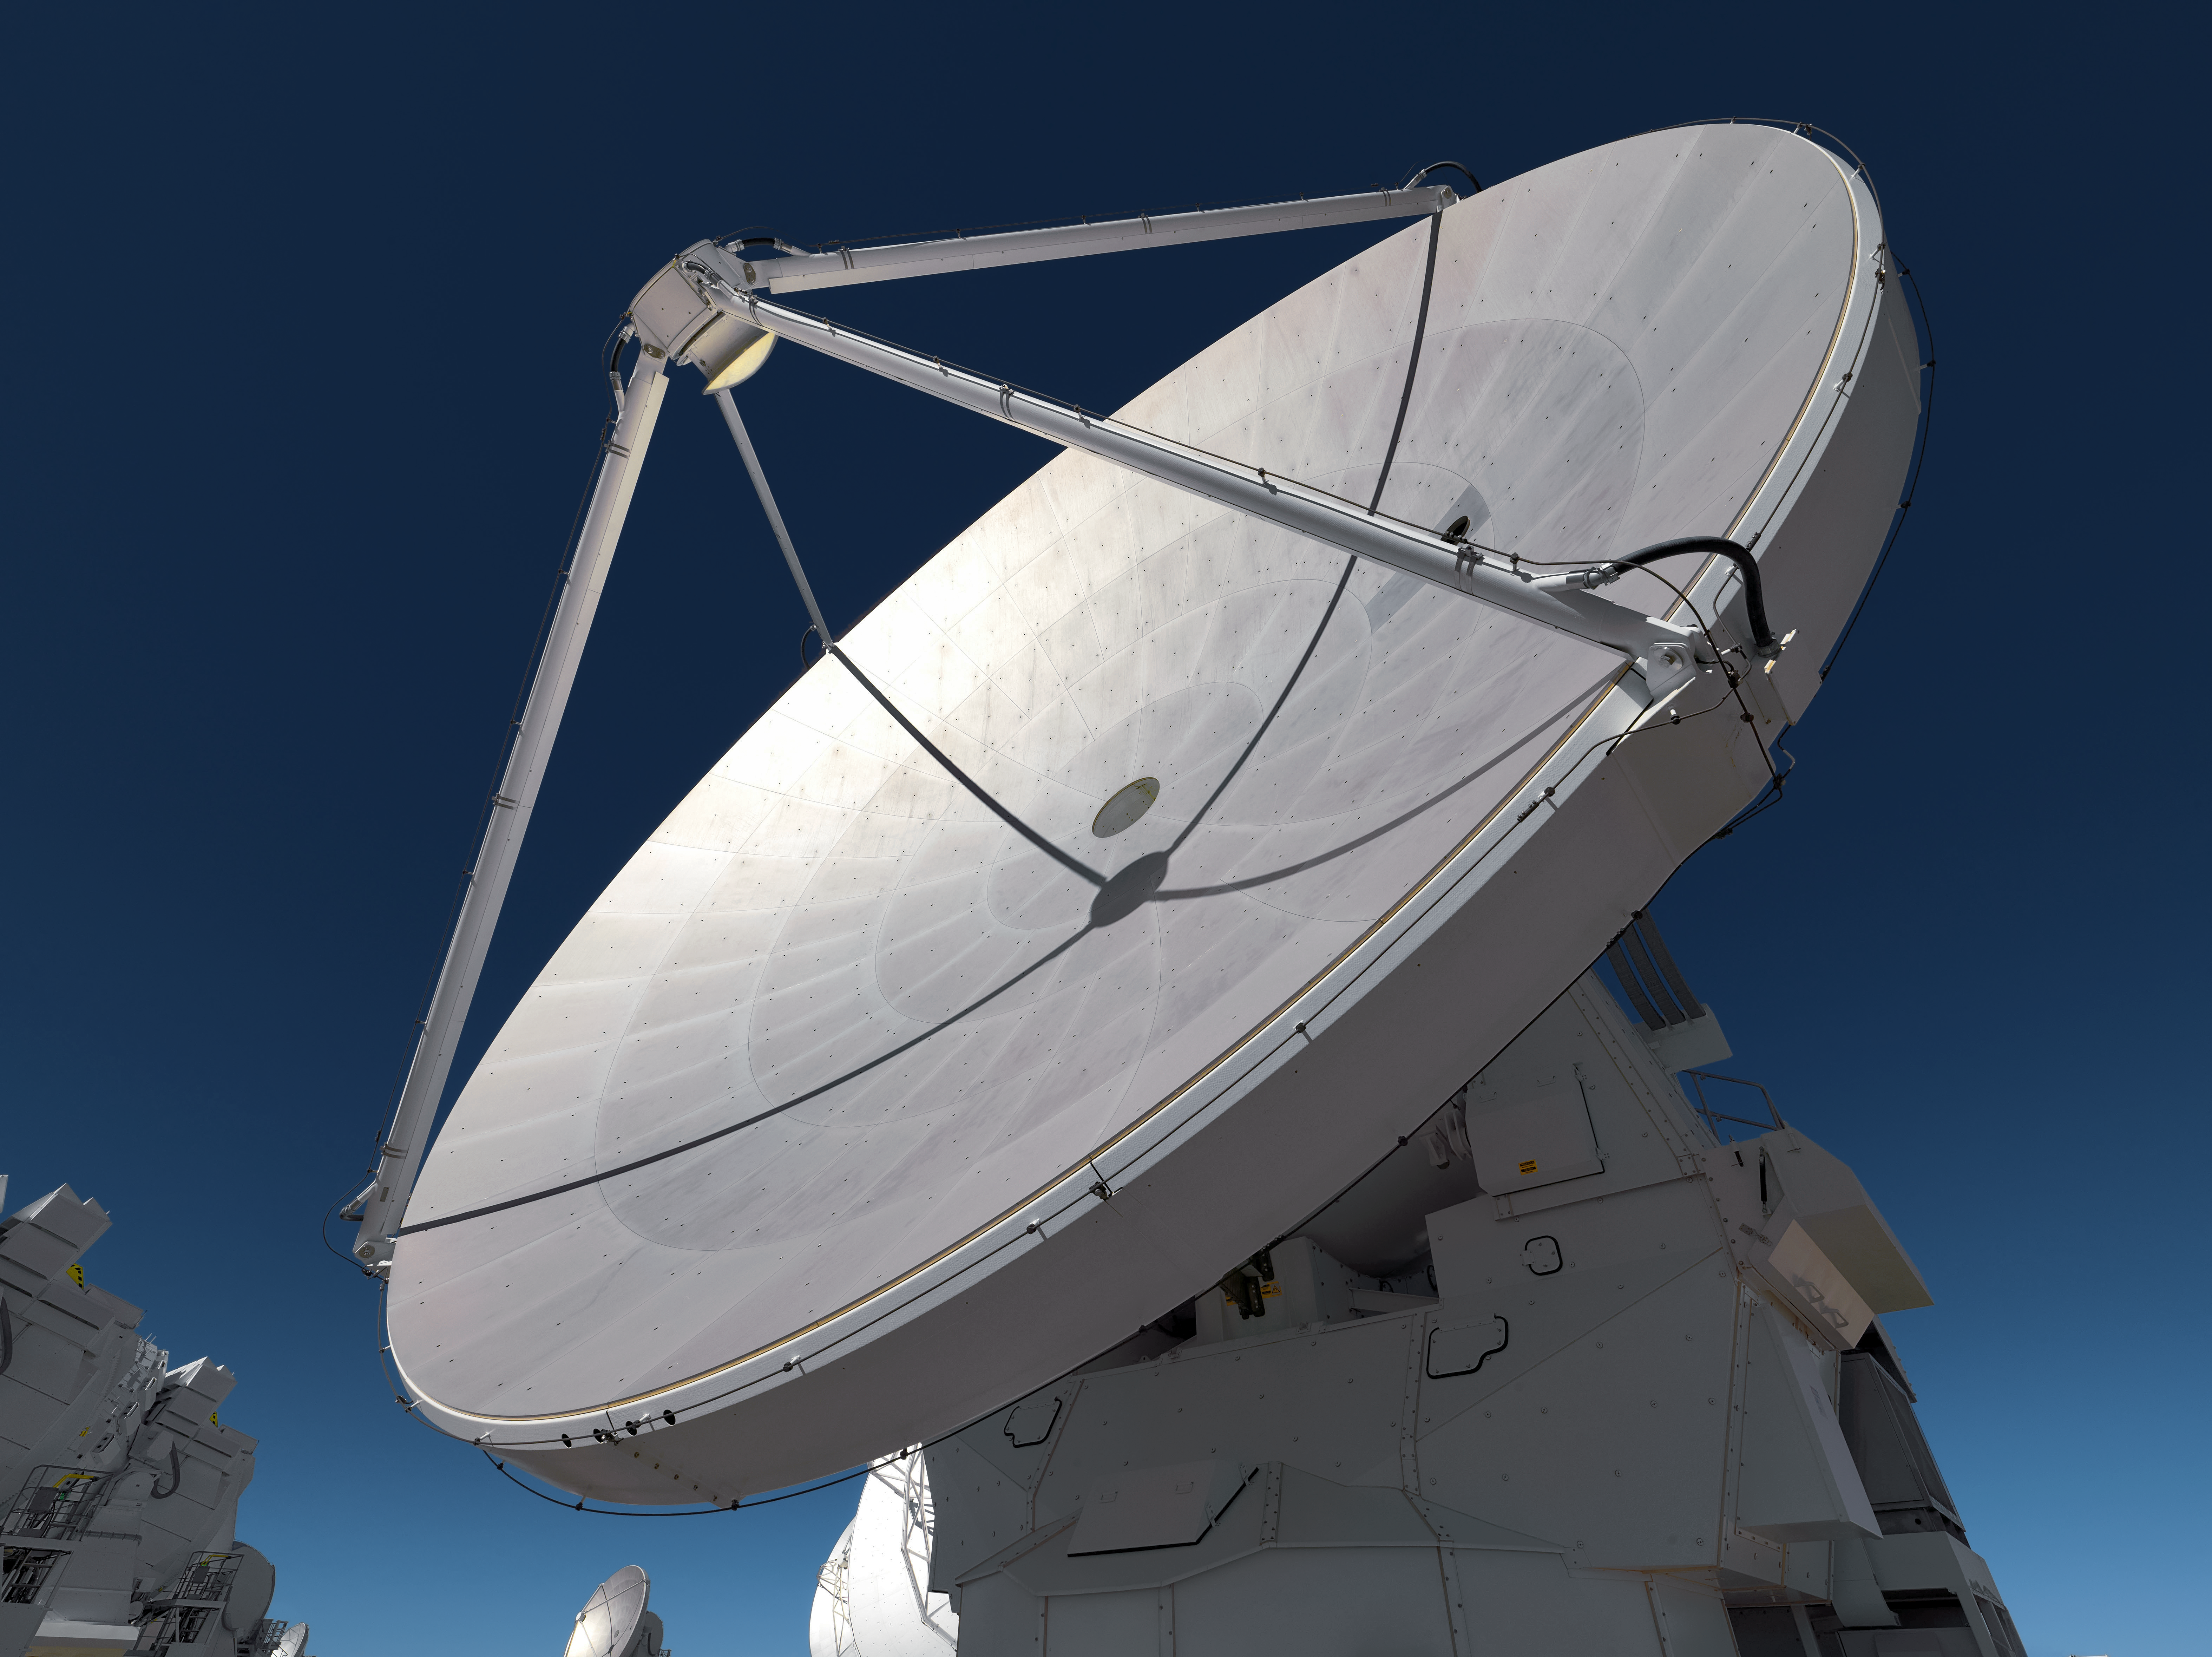

ALMA and the deep blue sky

Appearing pristine enough to be a vector drawing, one of ALMA's dishes stands against the deep blue of the Chilean sky.

Credit: M. Najjar/ESO